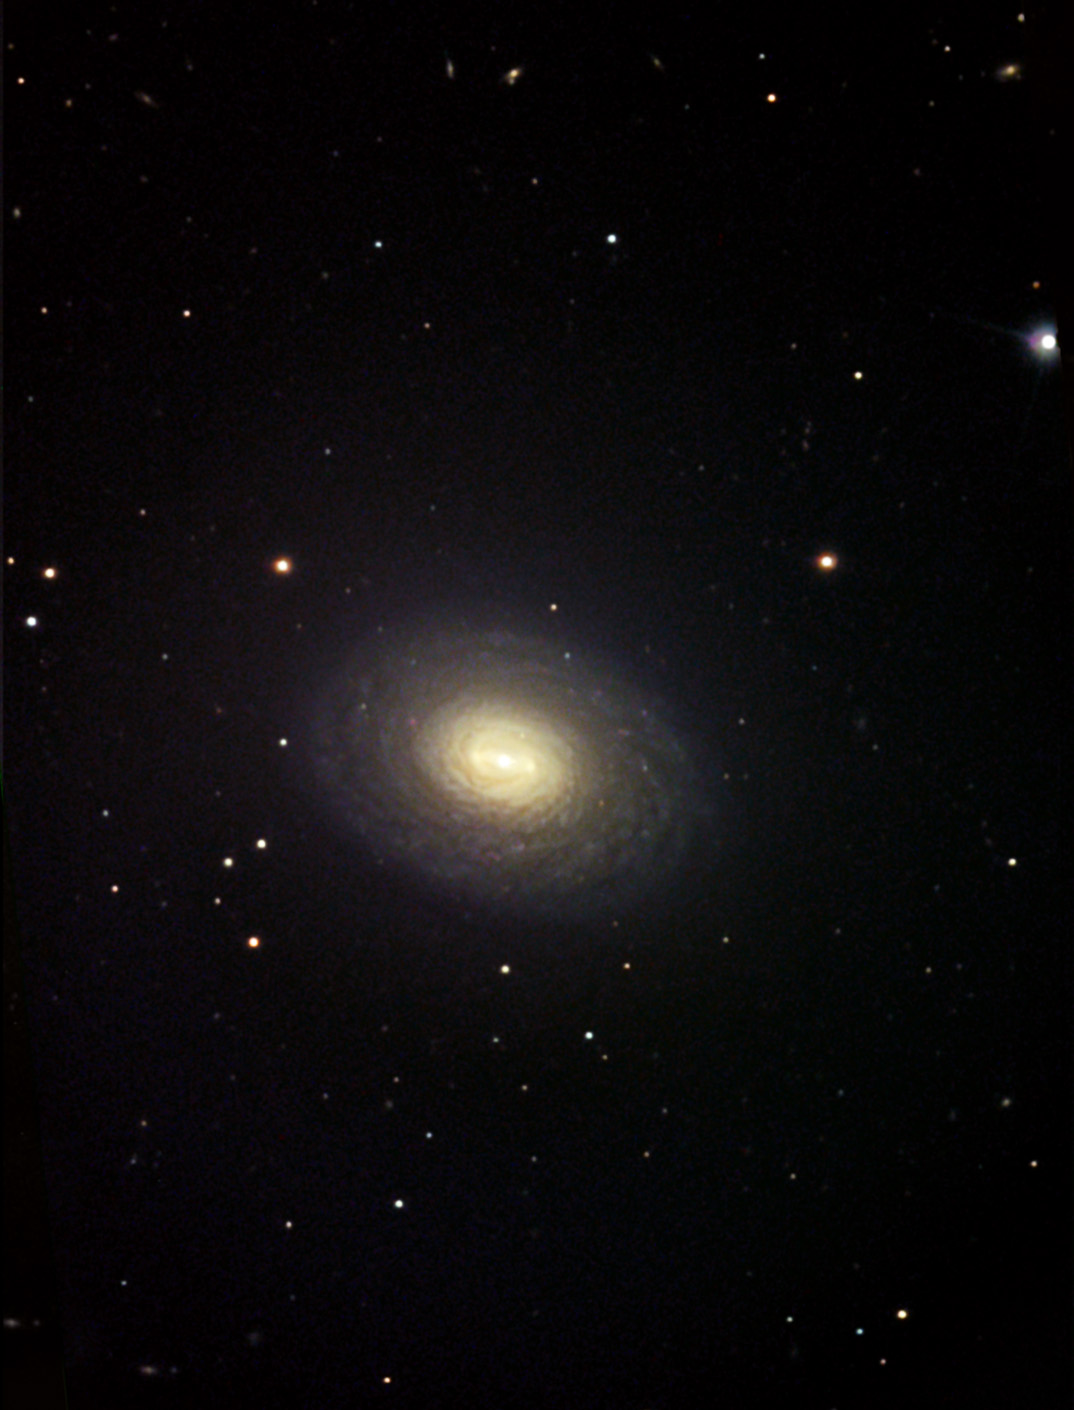

NGC 4699

NGC 4699 is a very tightly wound spiral galaxy with the hint of a bar-like structure in its nucleus. At a distance of 60 million light years away, it resides at the outskirts of the Virgo Cluster of galaxies. Though small, this galaxy is quite bright and makes a good target for amateur CCD imagers. In the past, this galaxy has had a number of bright supernovae explosions and so it makes a good galaxy to keep on eye on for future activity. NGC 4699 is similar in structure to galaxies such as NGC 2775, NGC 2841 and NGC 488.

This image was taken as part of Advanced Observing Program (AOP) program at Kitt Peak Visitor Center during 2014.

Credit: KPNO/NOIRLab/NSF/AURA/Michael Vogel and Robert Mitsch/Adam Block